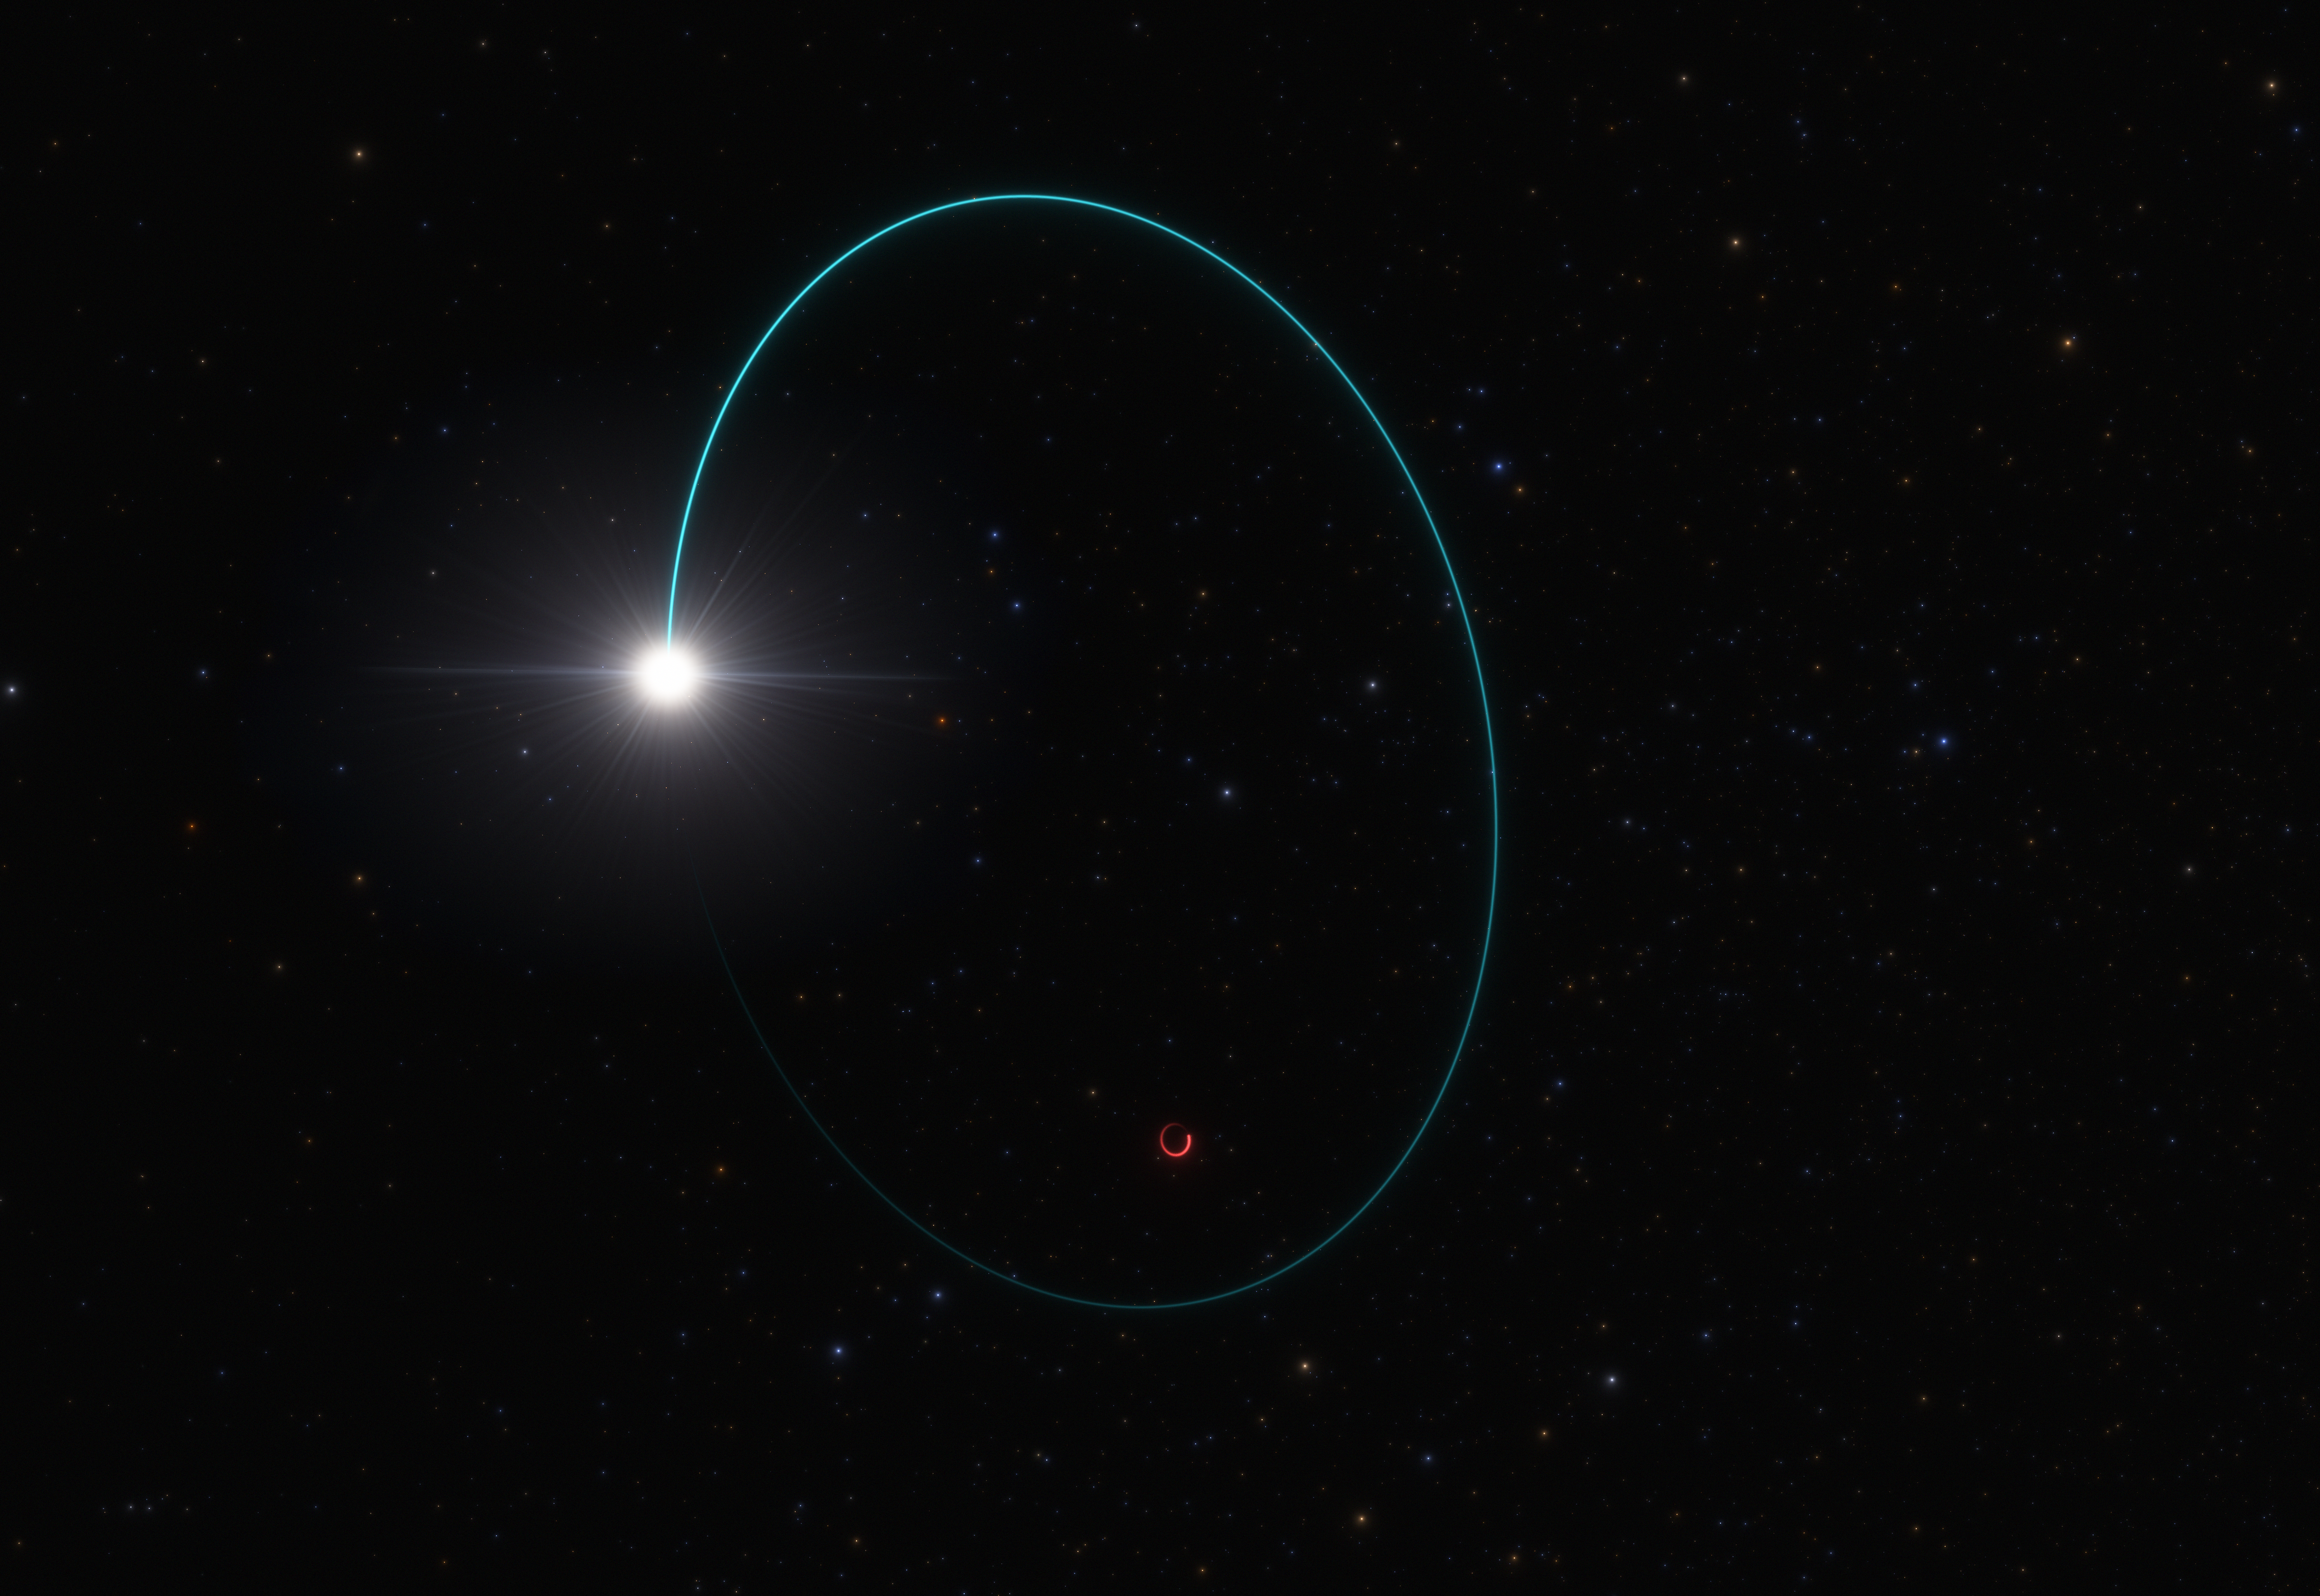

Artist’s impression of the system with the most massive stellar black hole in our galaxy

Astronomers have found the most massive stellar black hole in our galaxy, thanks to the wobbling motion it induces on a companion star. This artist’s impression shows the orbits of both the star and the black hole, dubbed Gaia BH3, around their common centre of mass. This wobbling was measured over several years with the European Space Agency’s Gaia mission. Additional data from other telescopes, including ESO’s Very Large Telescope in Chile, confirmed that the mass of this black hole is 33 times that of our Sun. The chemical composition of the companion star suggests that the black hole was formed after the collapse of a massive star with very few heavy elements, or metals, as predicted by theory.

Credit: ESO/L. Calçada/Space Engine (spaceengine.org)